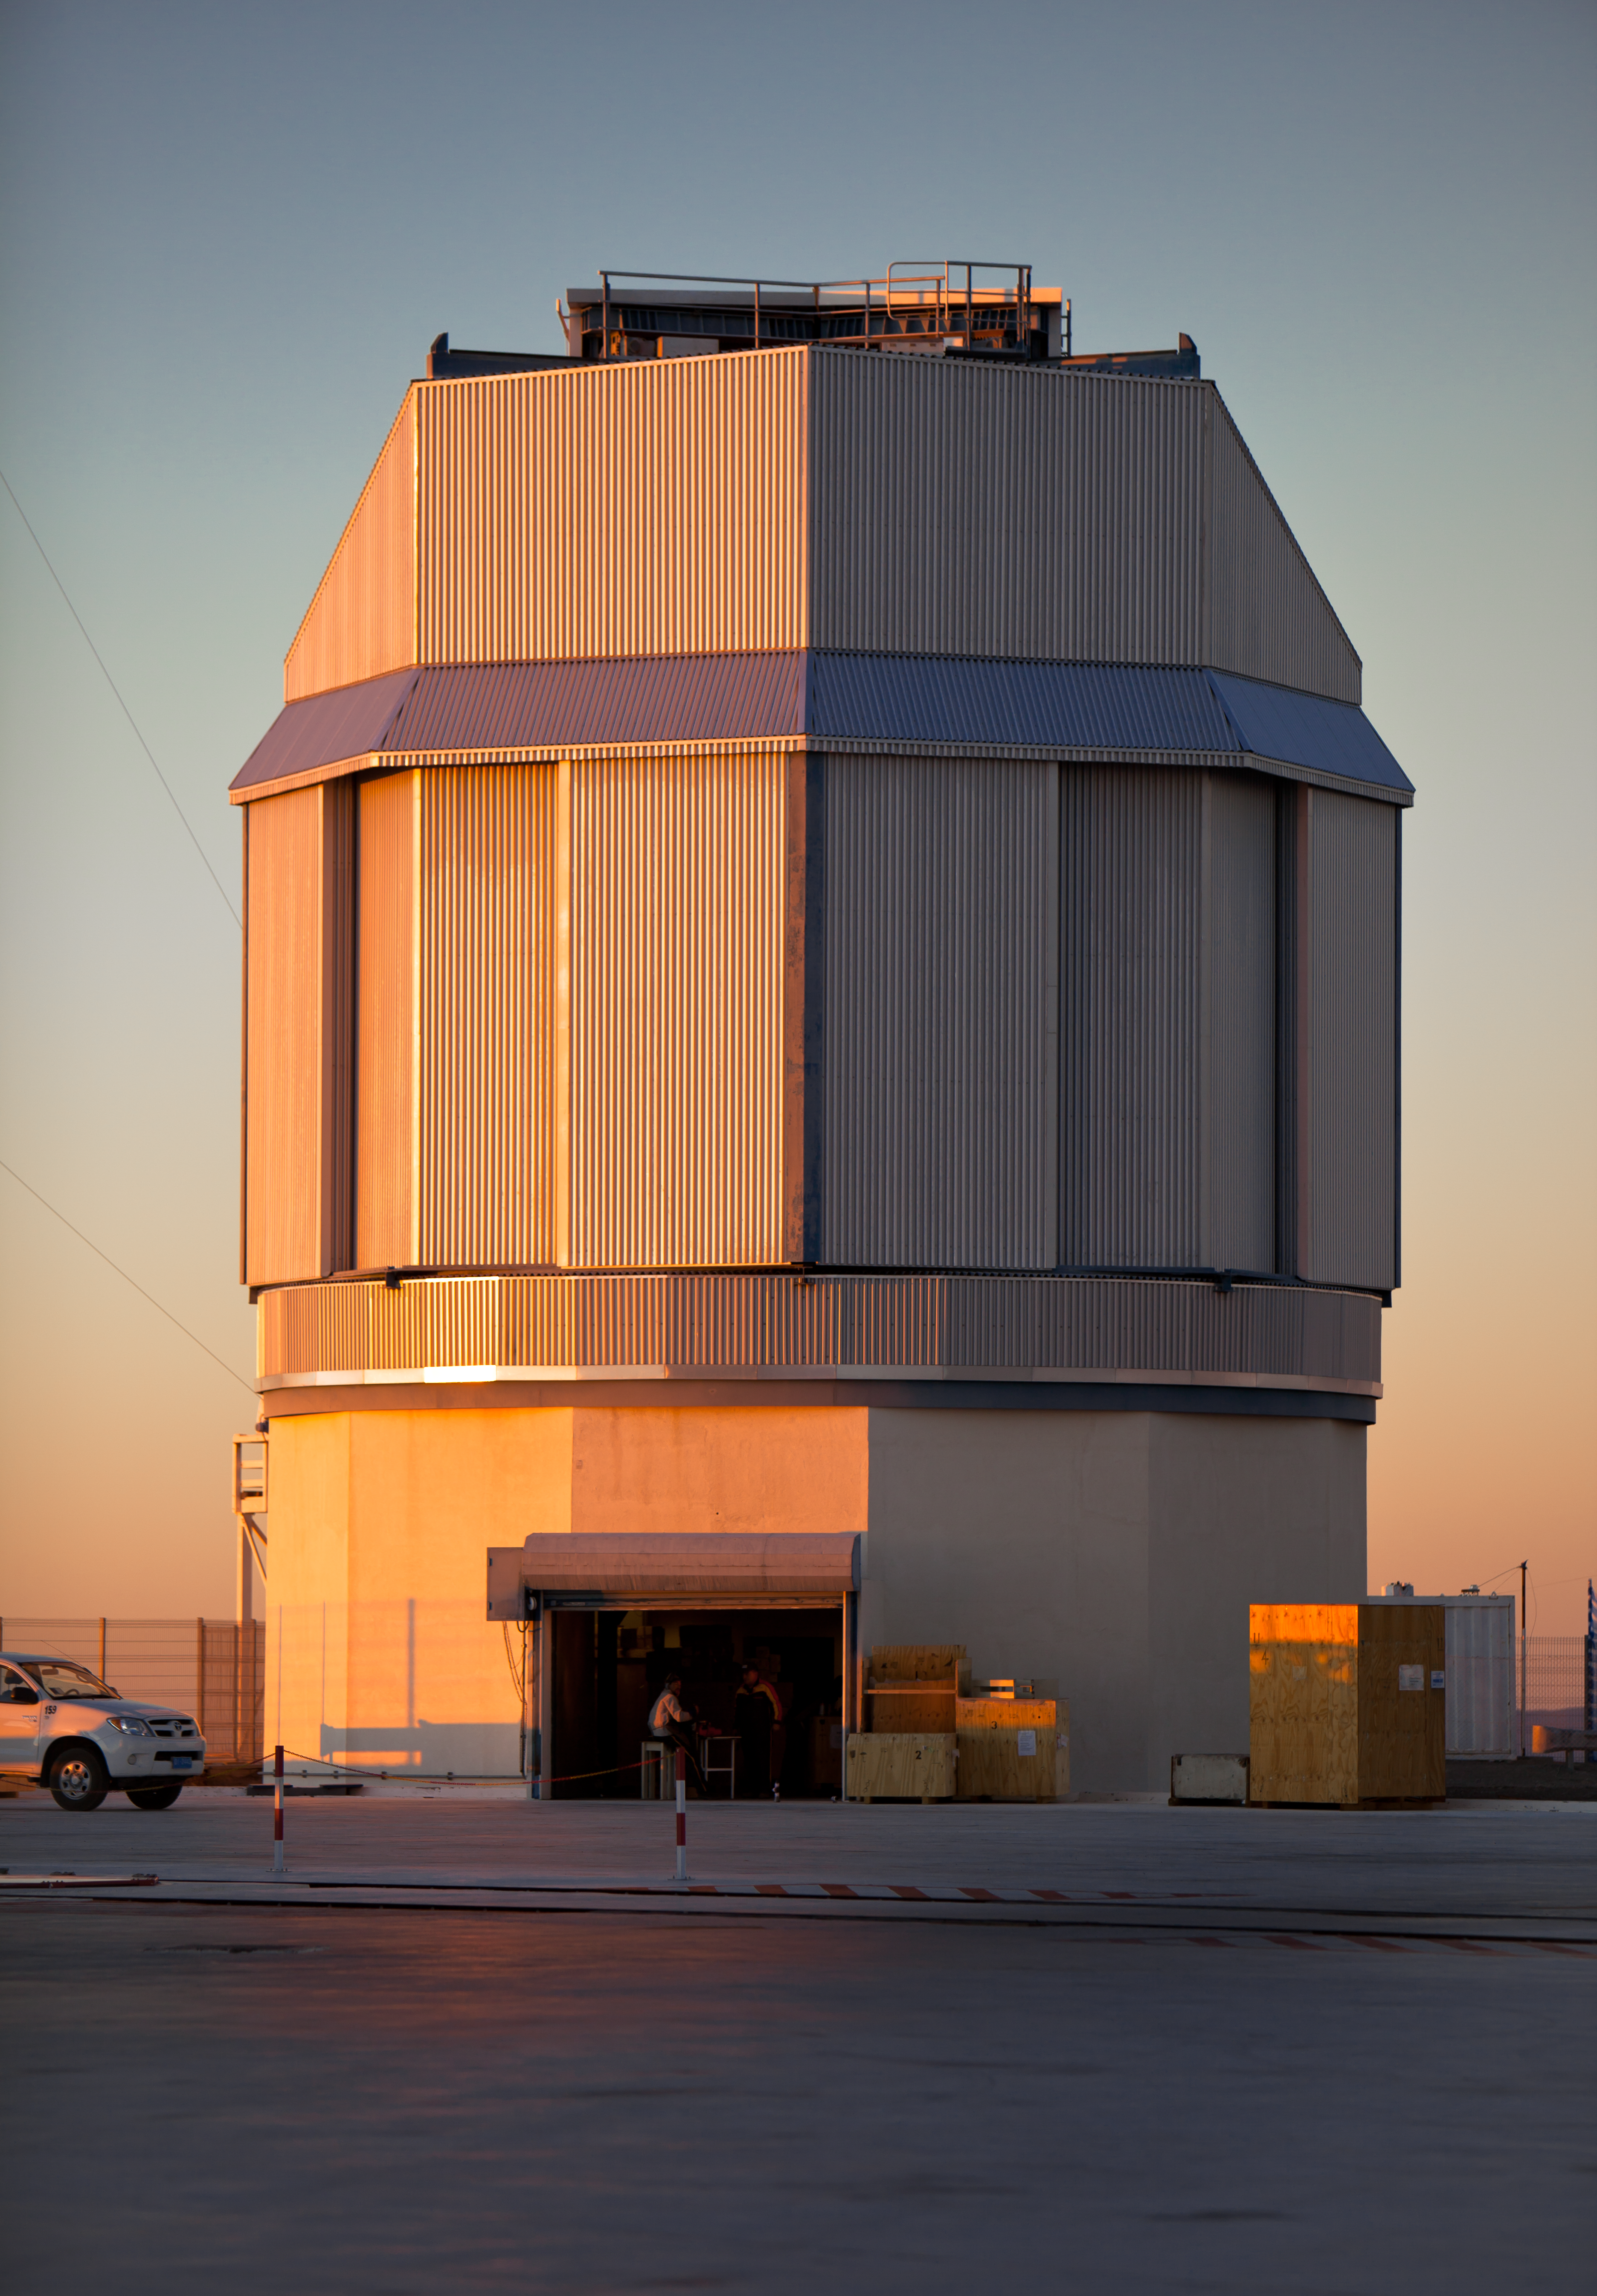

Working on the VST

A specialised team from the Capodimonte Astronomical Observatory (OAC) of Naples and a research centre of the Italian National Institute for Astrophysics (INAF) is working hard on the VLT Survey Telescope (VST), which is expected to be fully operational in 2011. The VST is a joint project between these Italian research centres and ESO. The VST is a state-of-the-art 2.6-metre telescope equipped with OmegaCAM, a monster 268 megapixel CCD camera with a field of view four times the area of the full Moon. It is designed to survey the sky in the visible light.

Credit: ESO